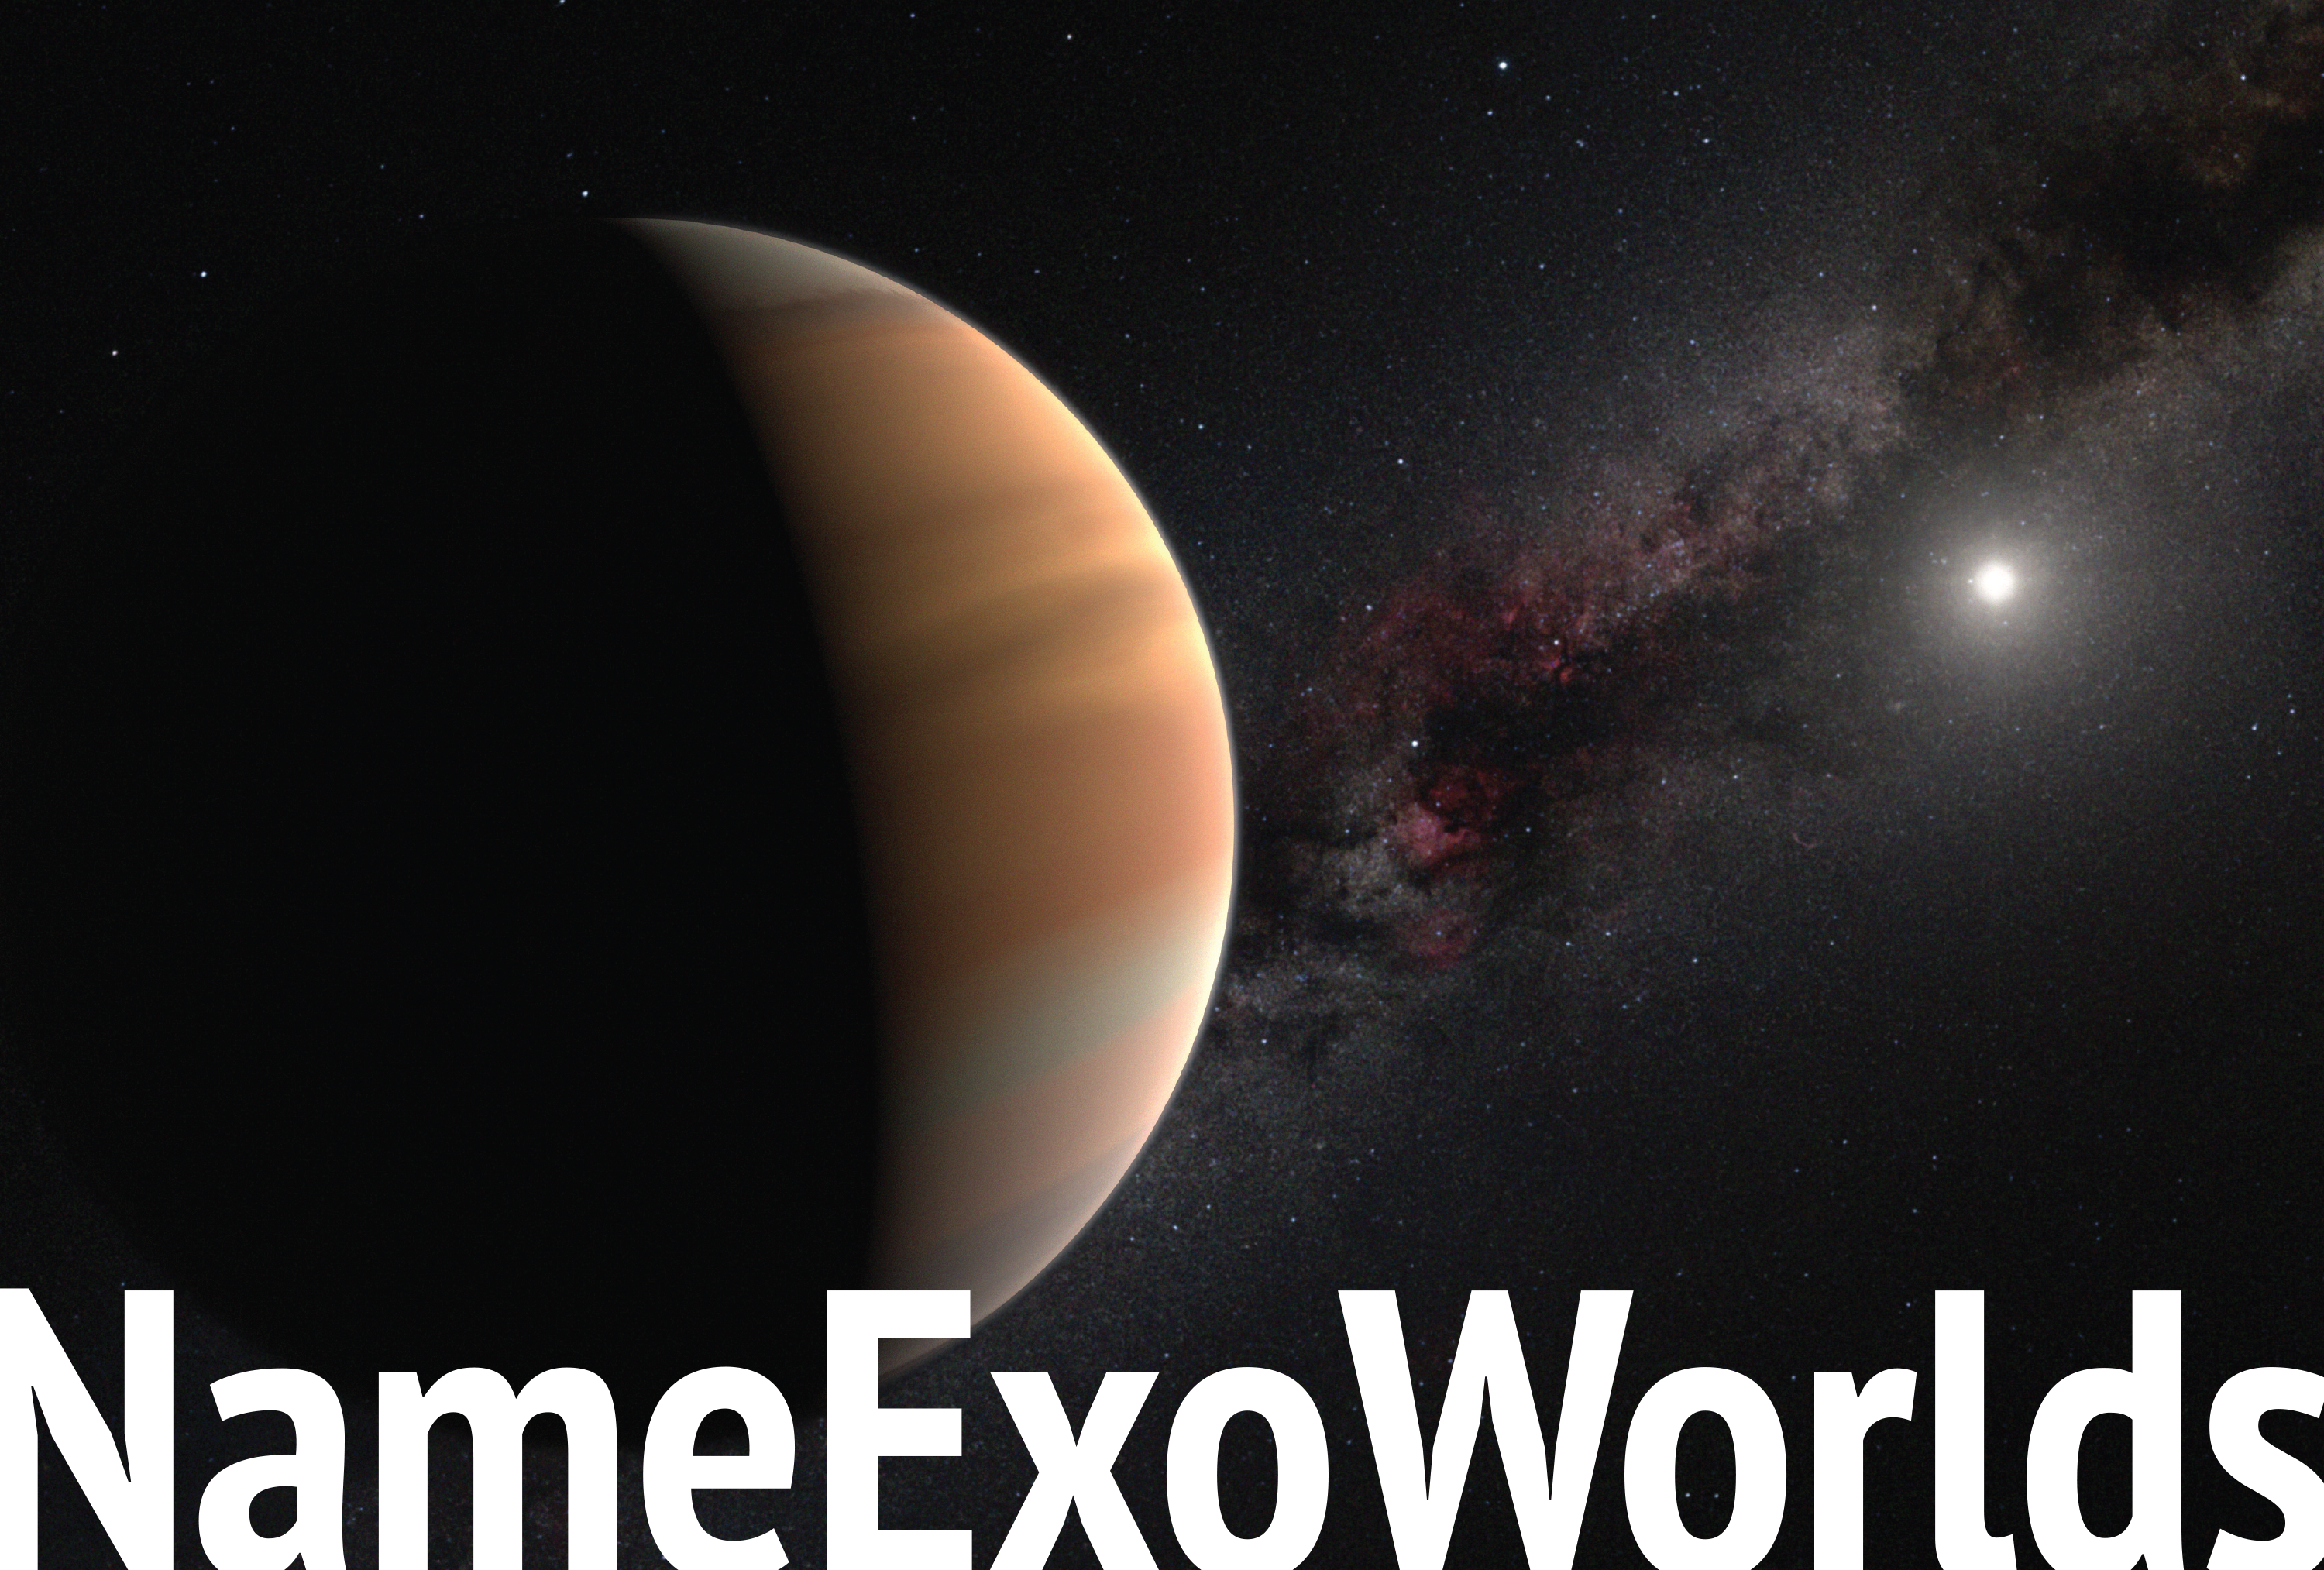

NameExoWorlds postcard

This image shows the front of the NameExoWorlds postcard. The front and back combined can be downloaded in .pdf and .ai formats from the Downloads section on the right. More information about the NameExoWorlds project can be found on: http://nameexoworlds.org/ and in the IAU press release iau1406

Credit: IAU